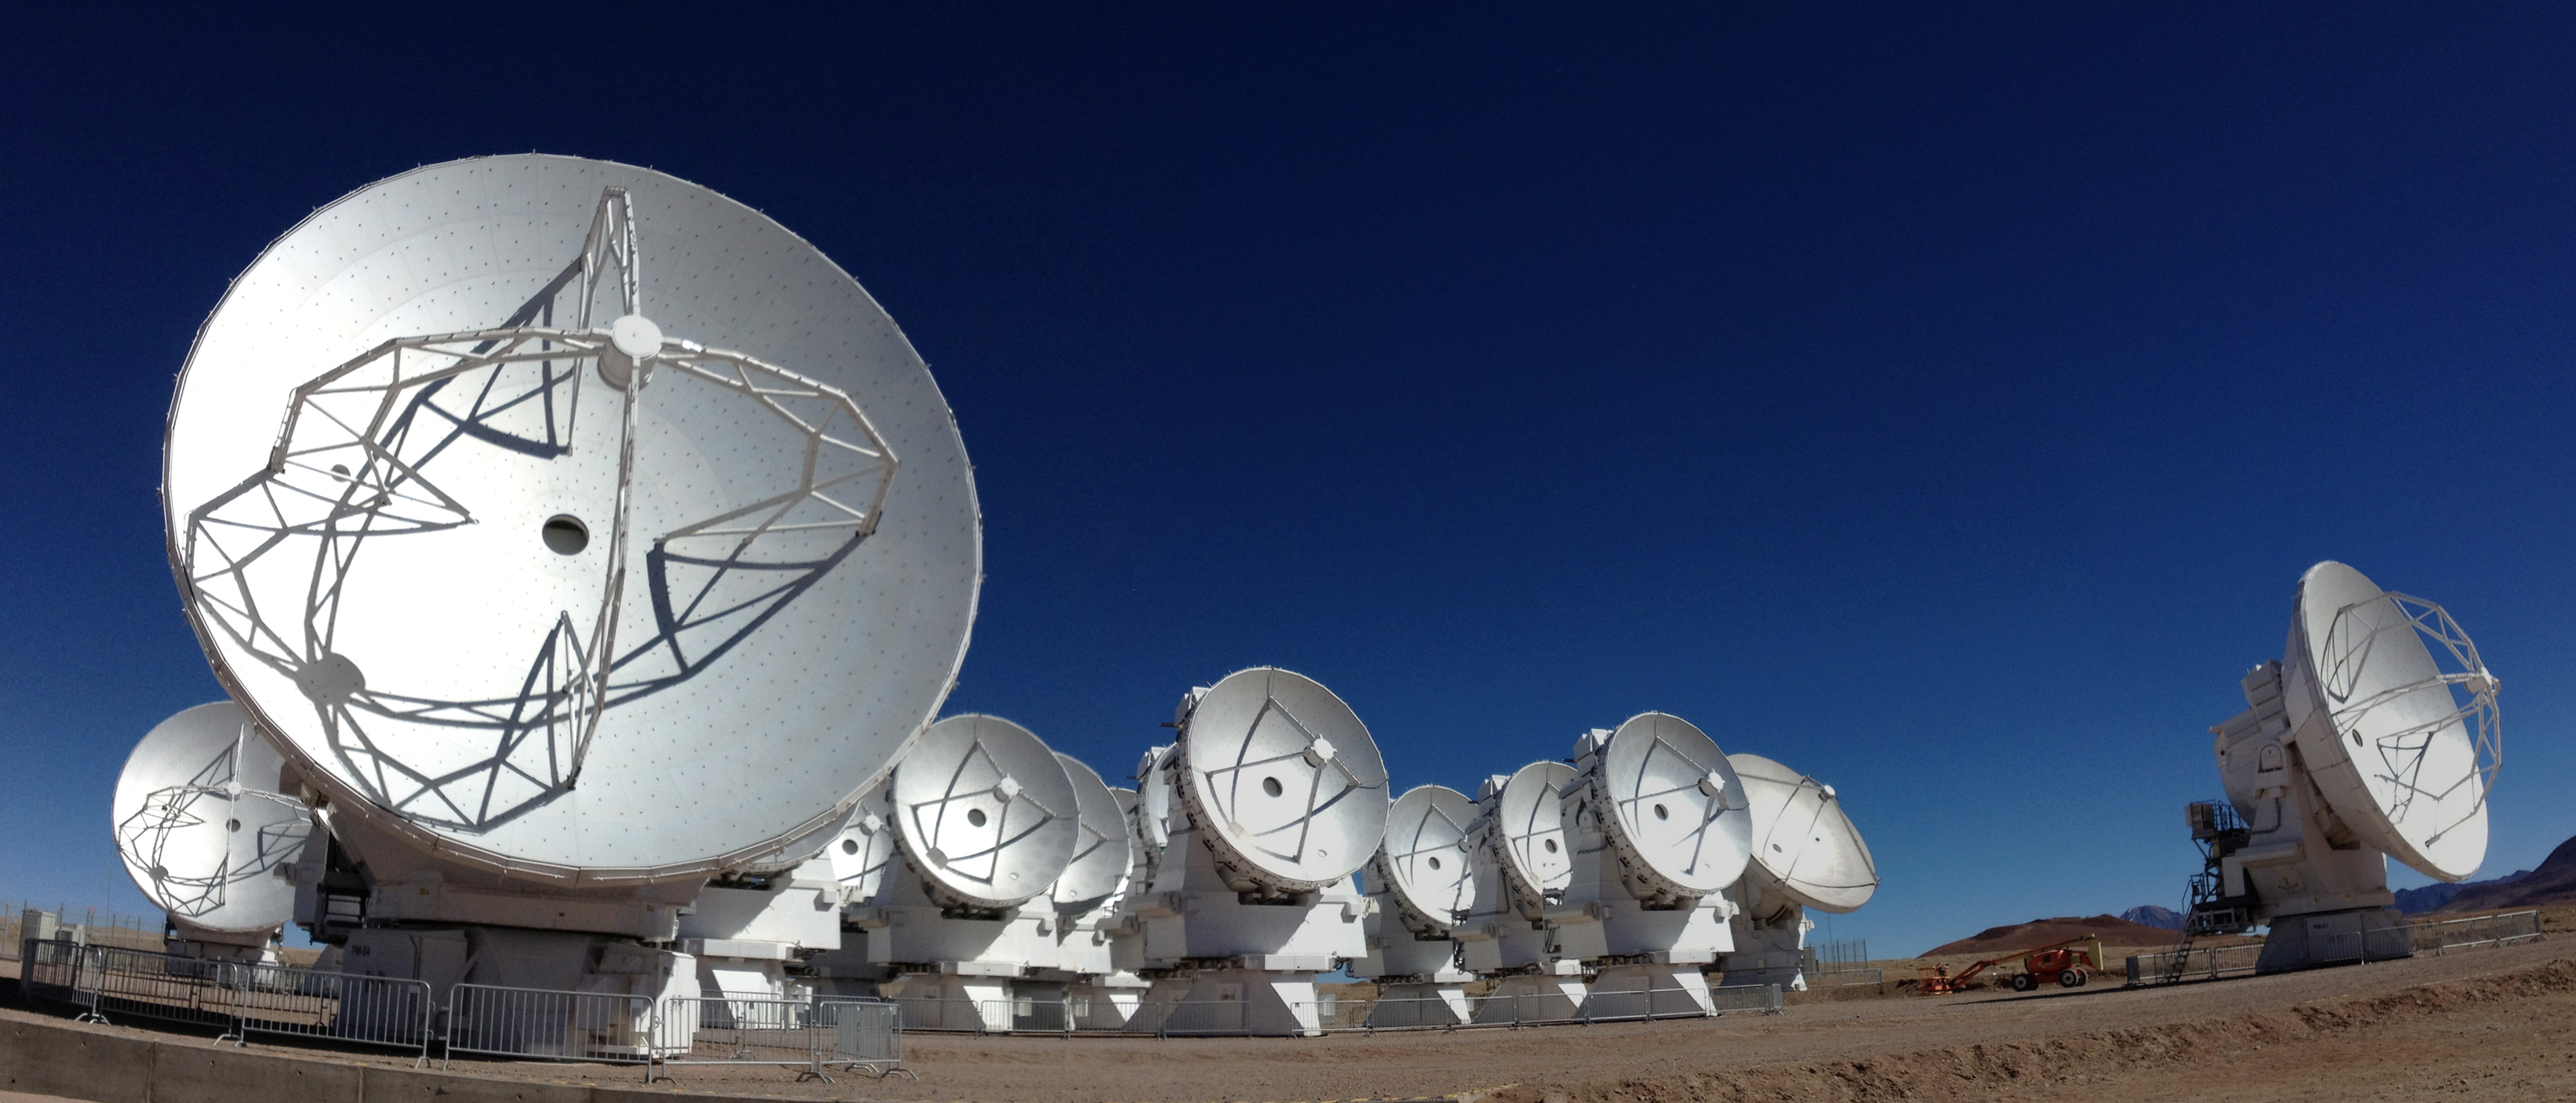

View of the ALMA

View of the ALMA antennas on the Chajnantor Plateau, at an altitude of 5000 m.

Credit: ALMA (ESO/NAOJ/NRAO)